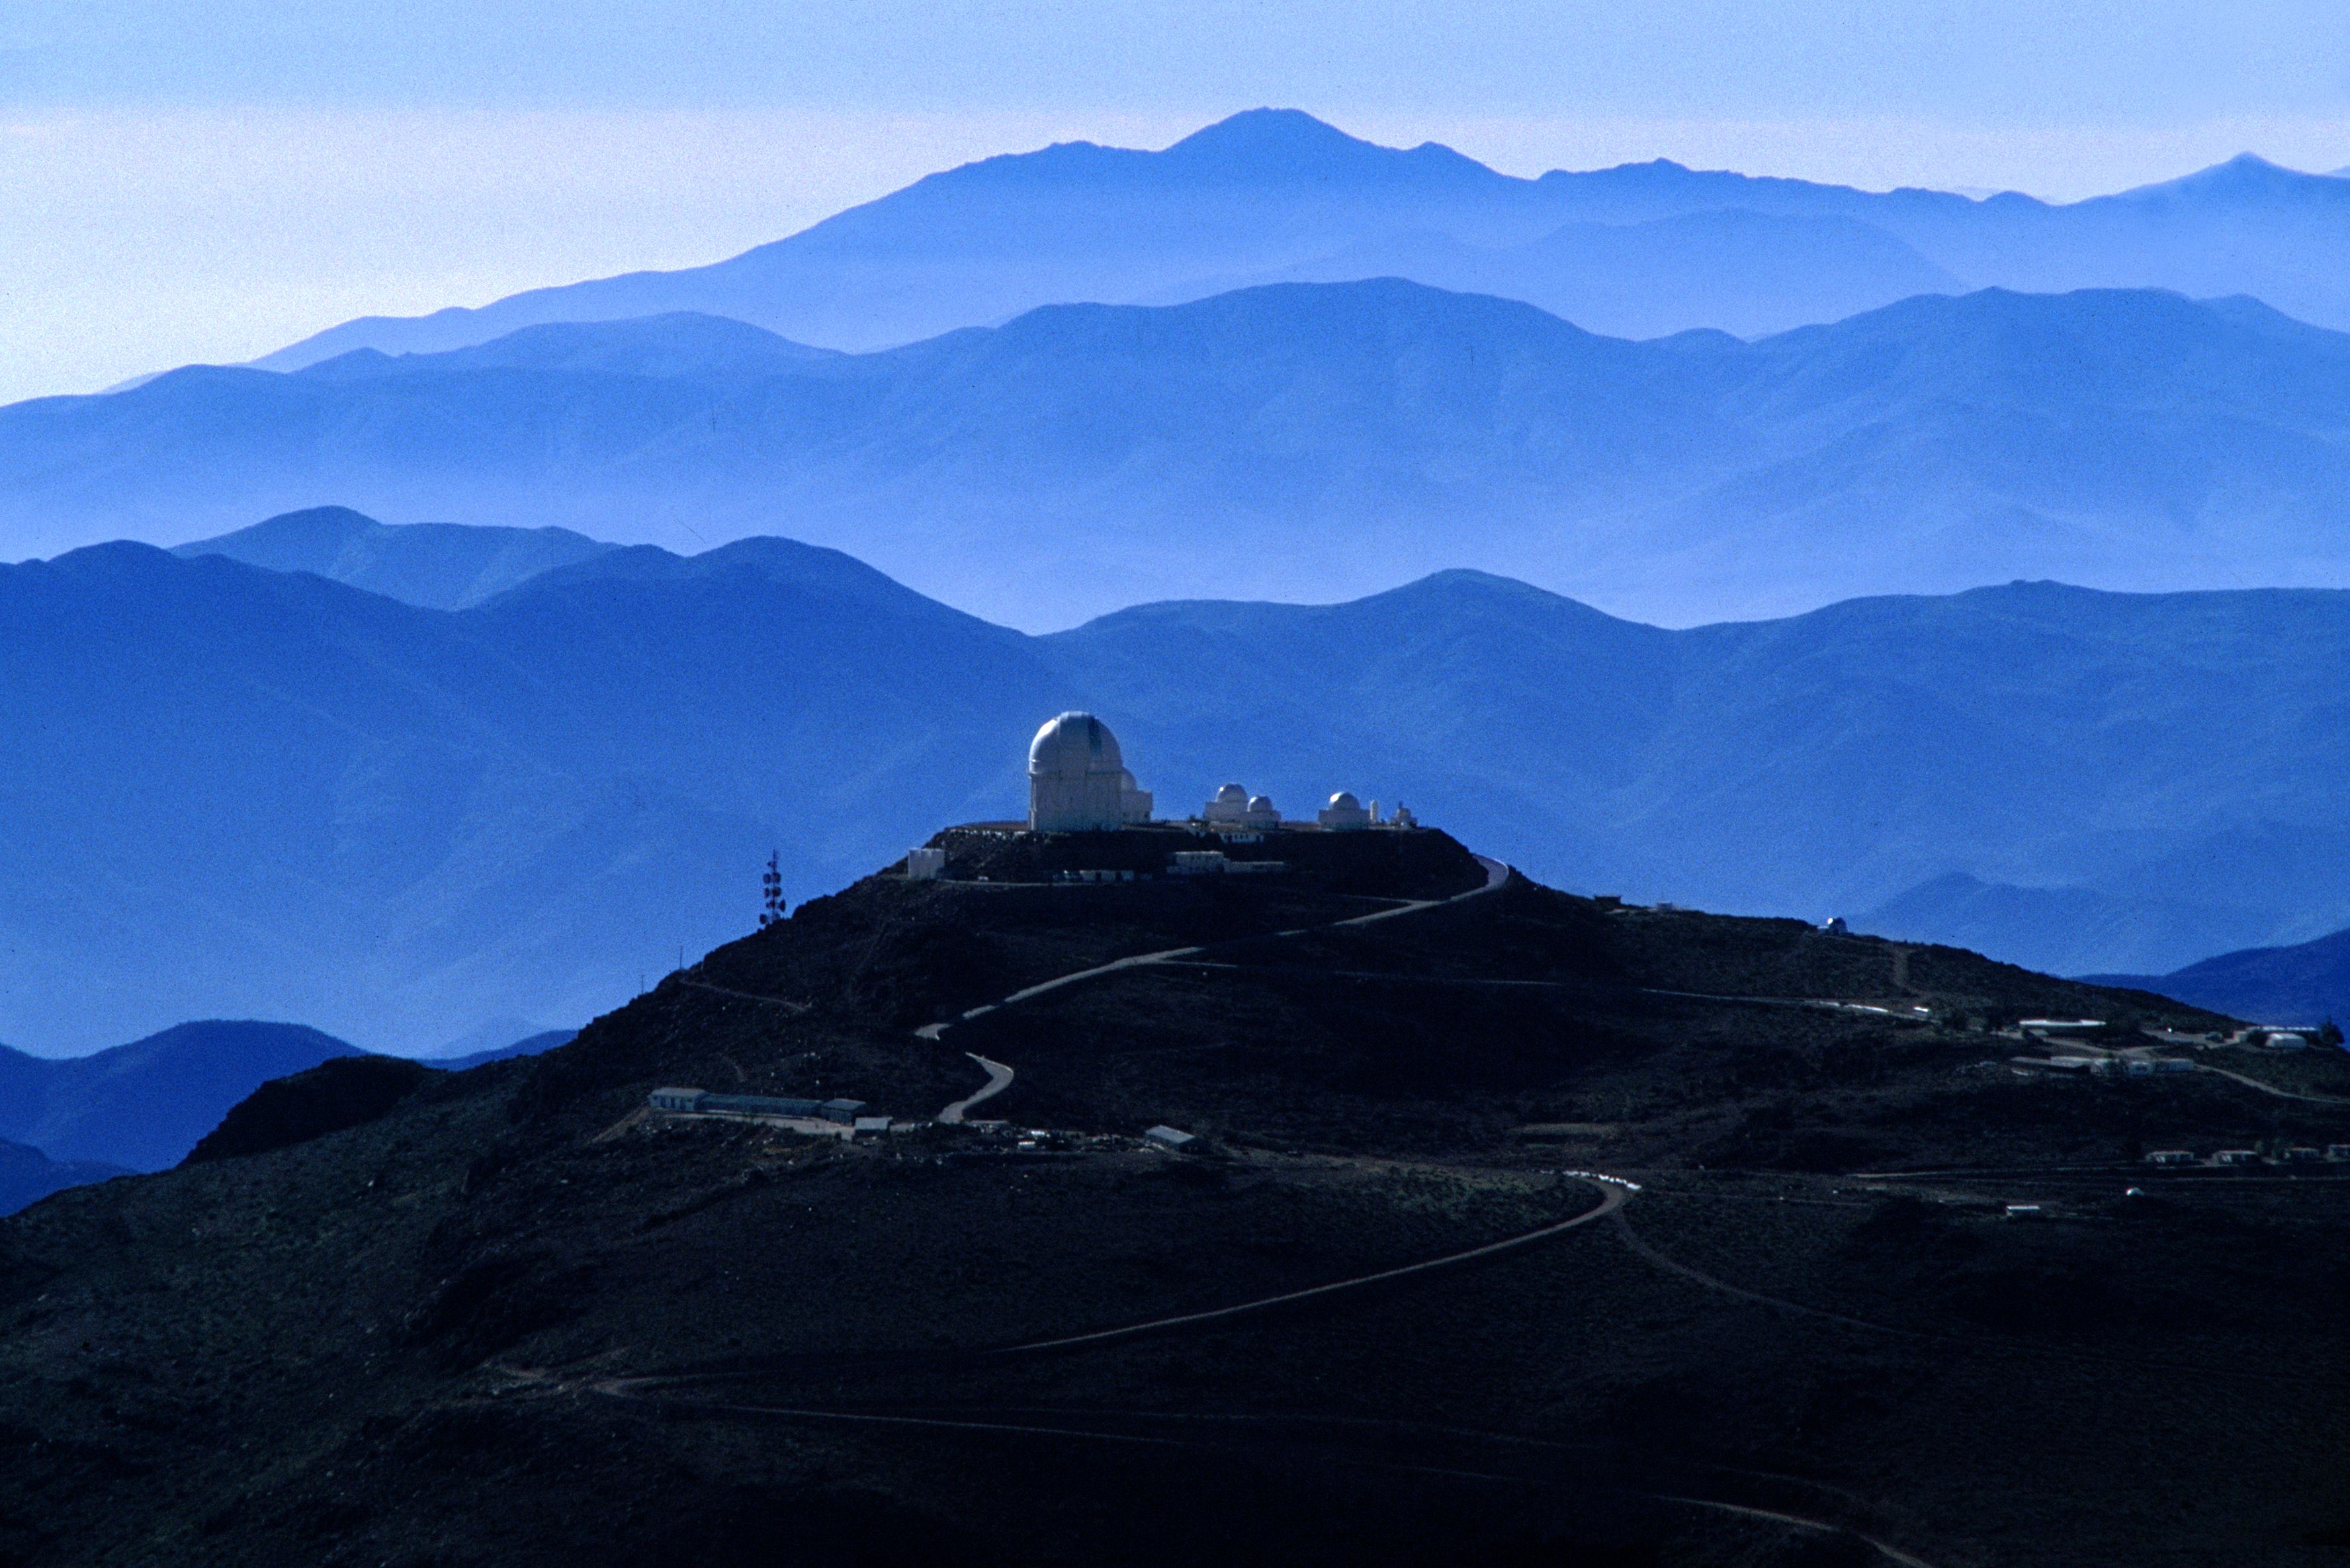

CTIO with blue mountain ranges

The CTIO observatory in Chile with blue mountain ranges in the background.

Credit: CTIO/NOIRLab/NSF/AURA/T. Sebring